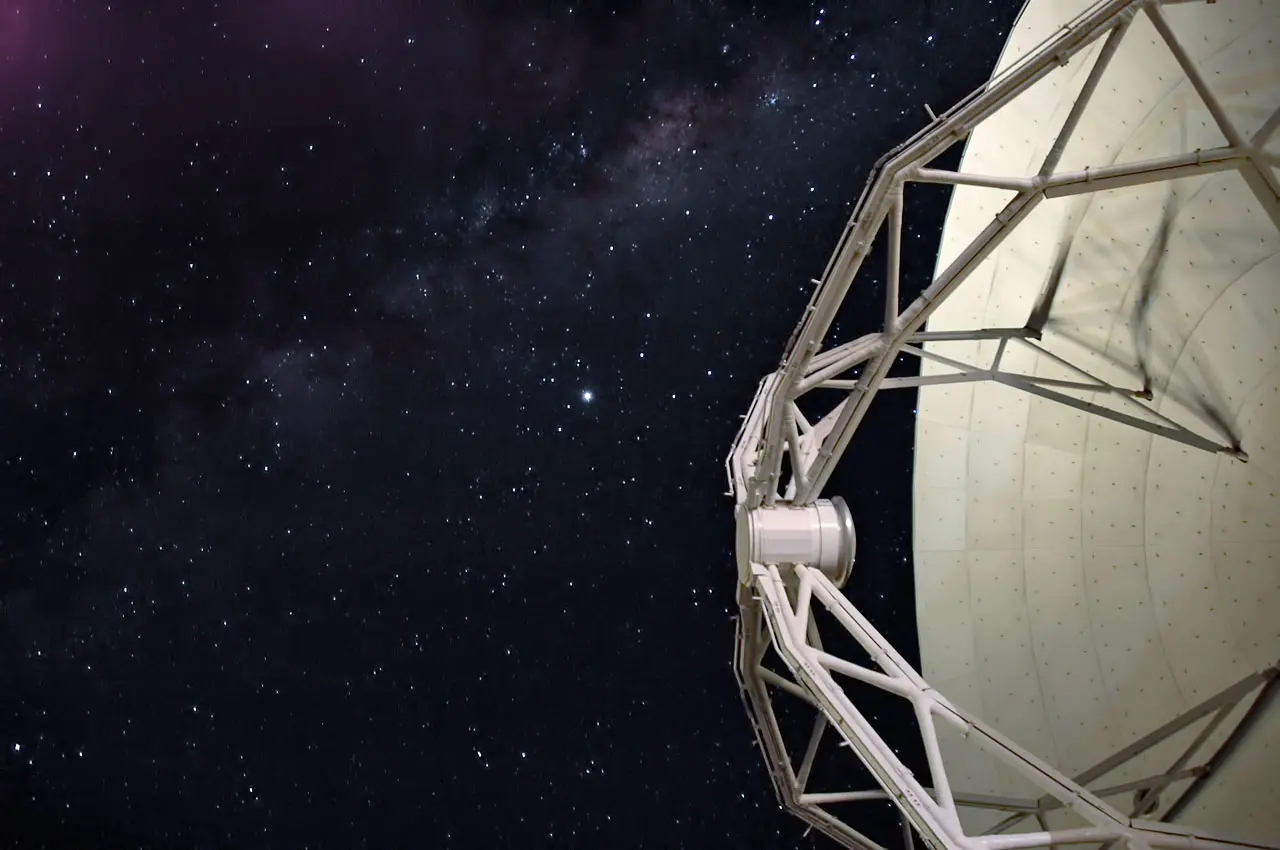

Antenna against the stars

One of the antennae that make up ALMA against a stunning, star studded, backdrop. The site of this huge array on the Chajnantor Plateau in the Chilean Andes is at an altitude of 5000 meters.

Credit: ESO